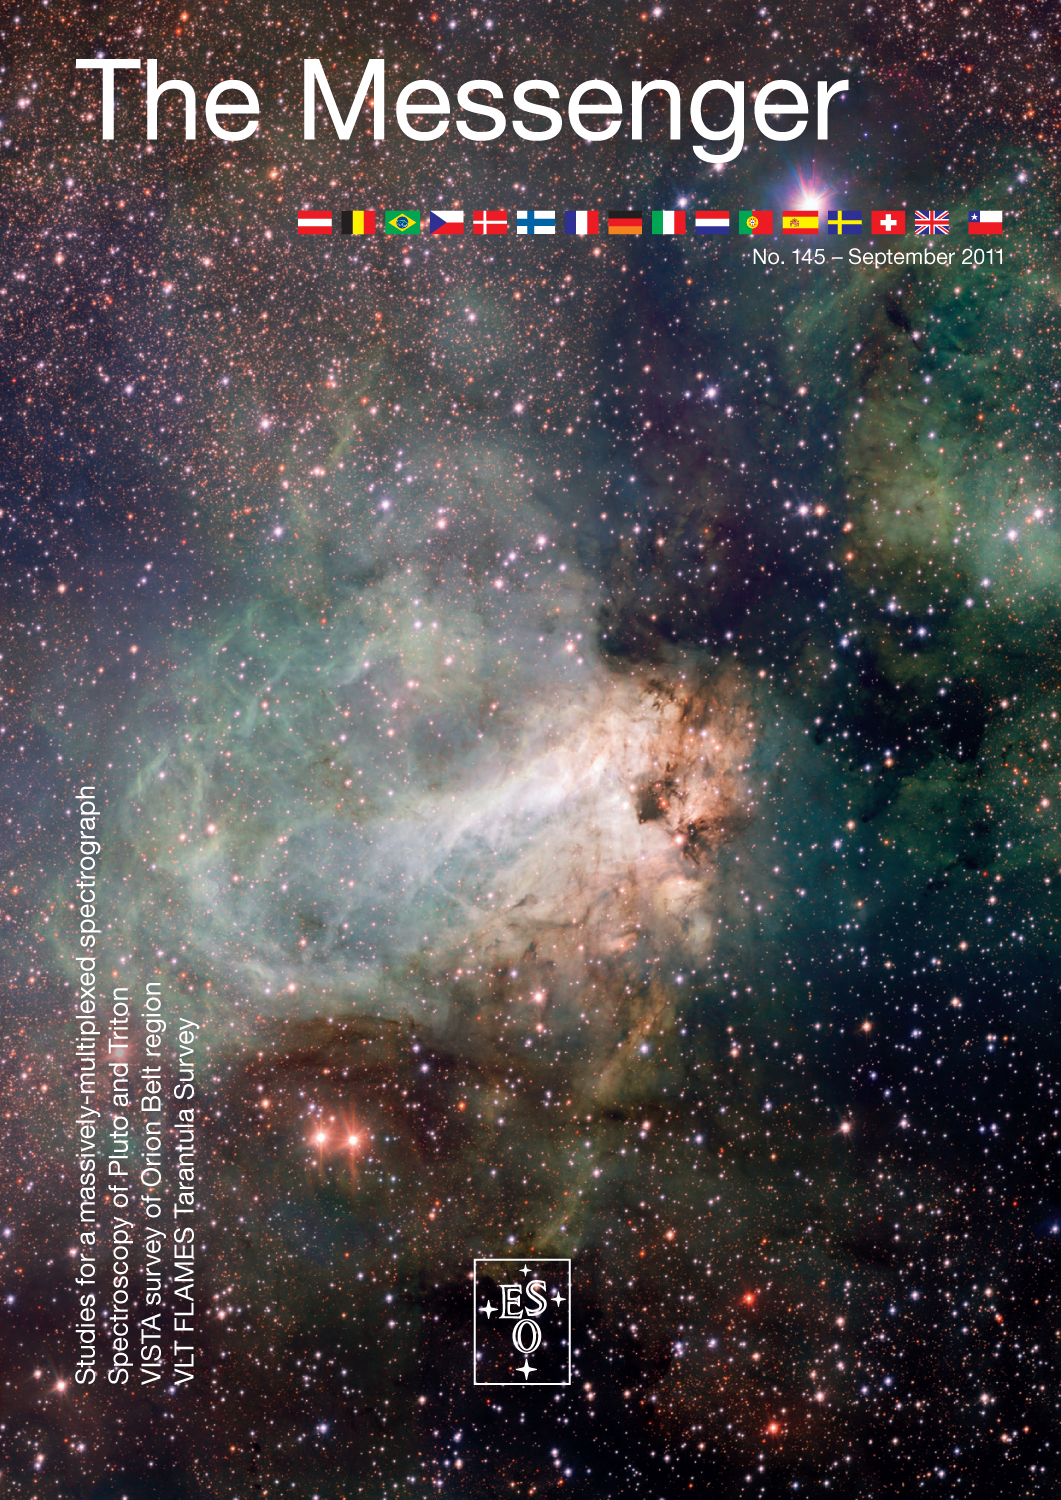

Messenger issue 145

Published in September 2011. The PDF for download is available in the products archive.

Credit: ESO